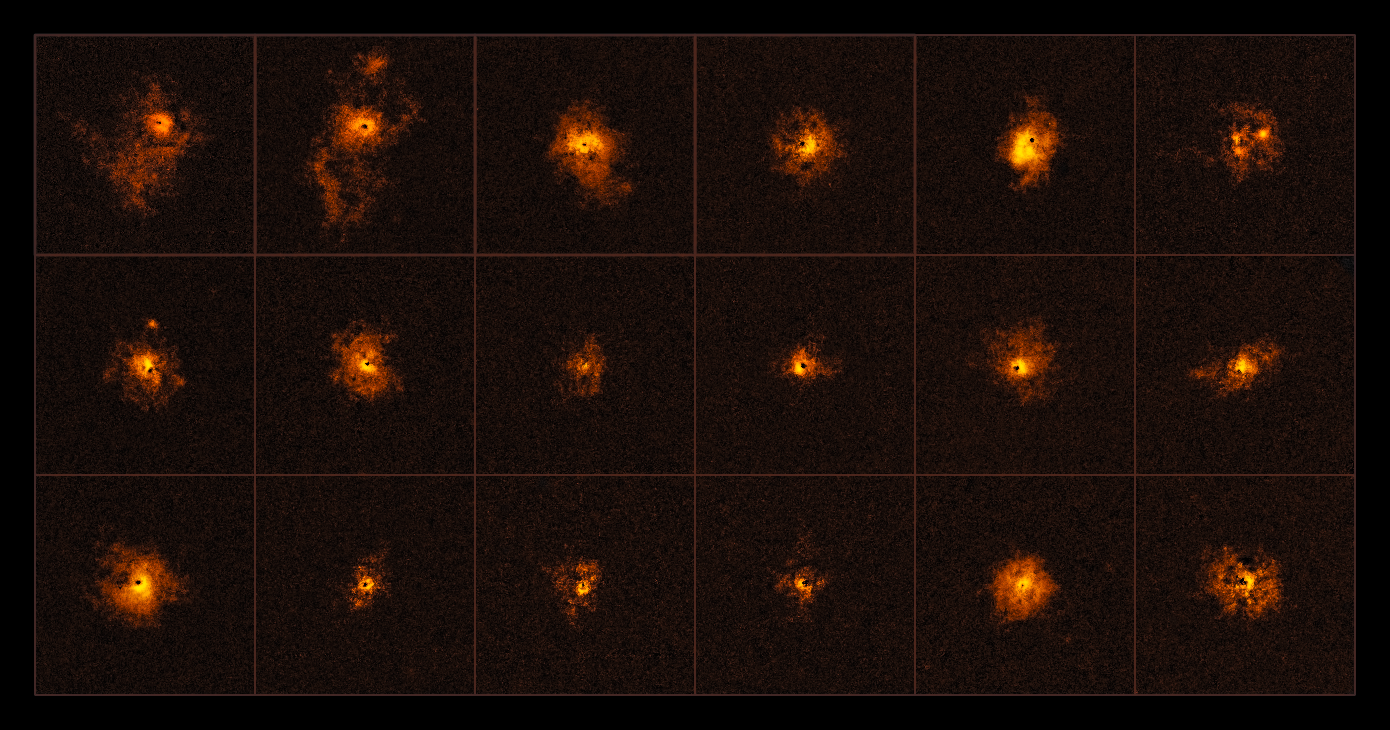

Bright halos around distant quasars

This mosaic shows 18 of the 19 quasars observed by an international team of astronomers, led by the ETH Zurich, Switzerland. Each observed quasar is surrounded by a bright gaseous halo. It is the first time that a survey of quasars shows such bright halos around all of the observed quasars.

The discovery was made using the MUSE instrument at ESO’s Very Large Telescope.

Credit: ESO/Borisova et al.